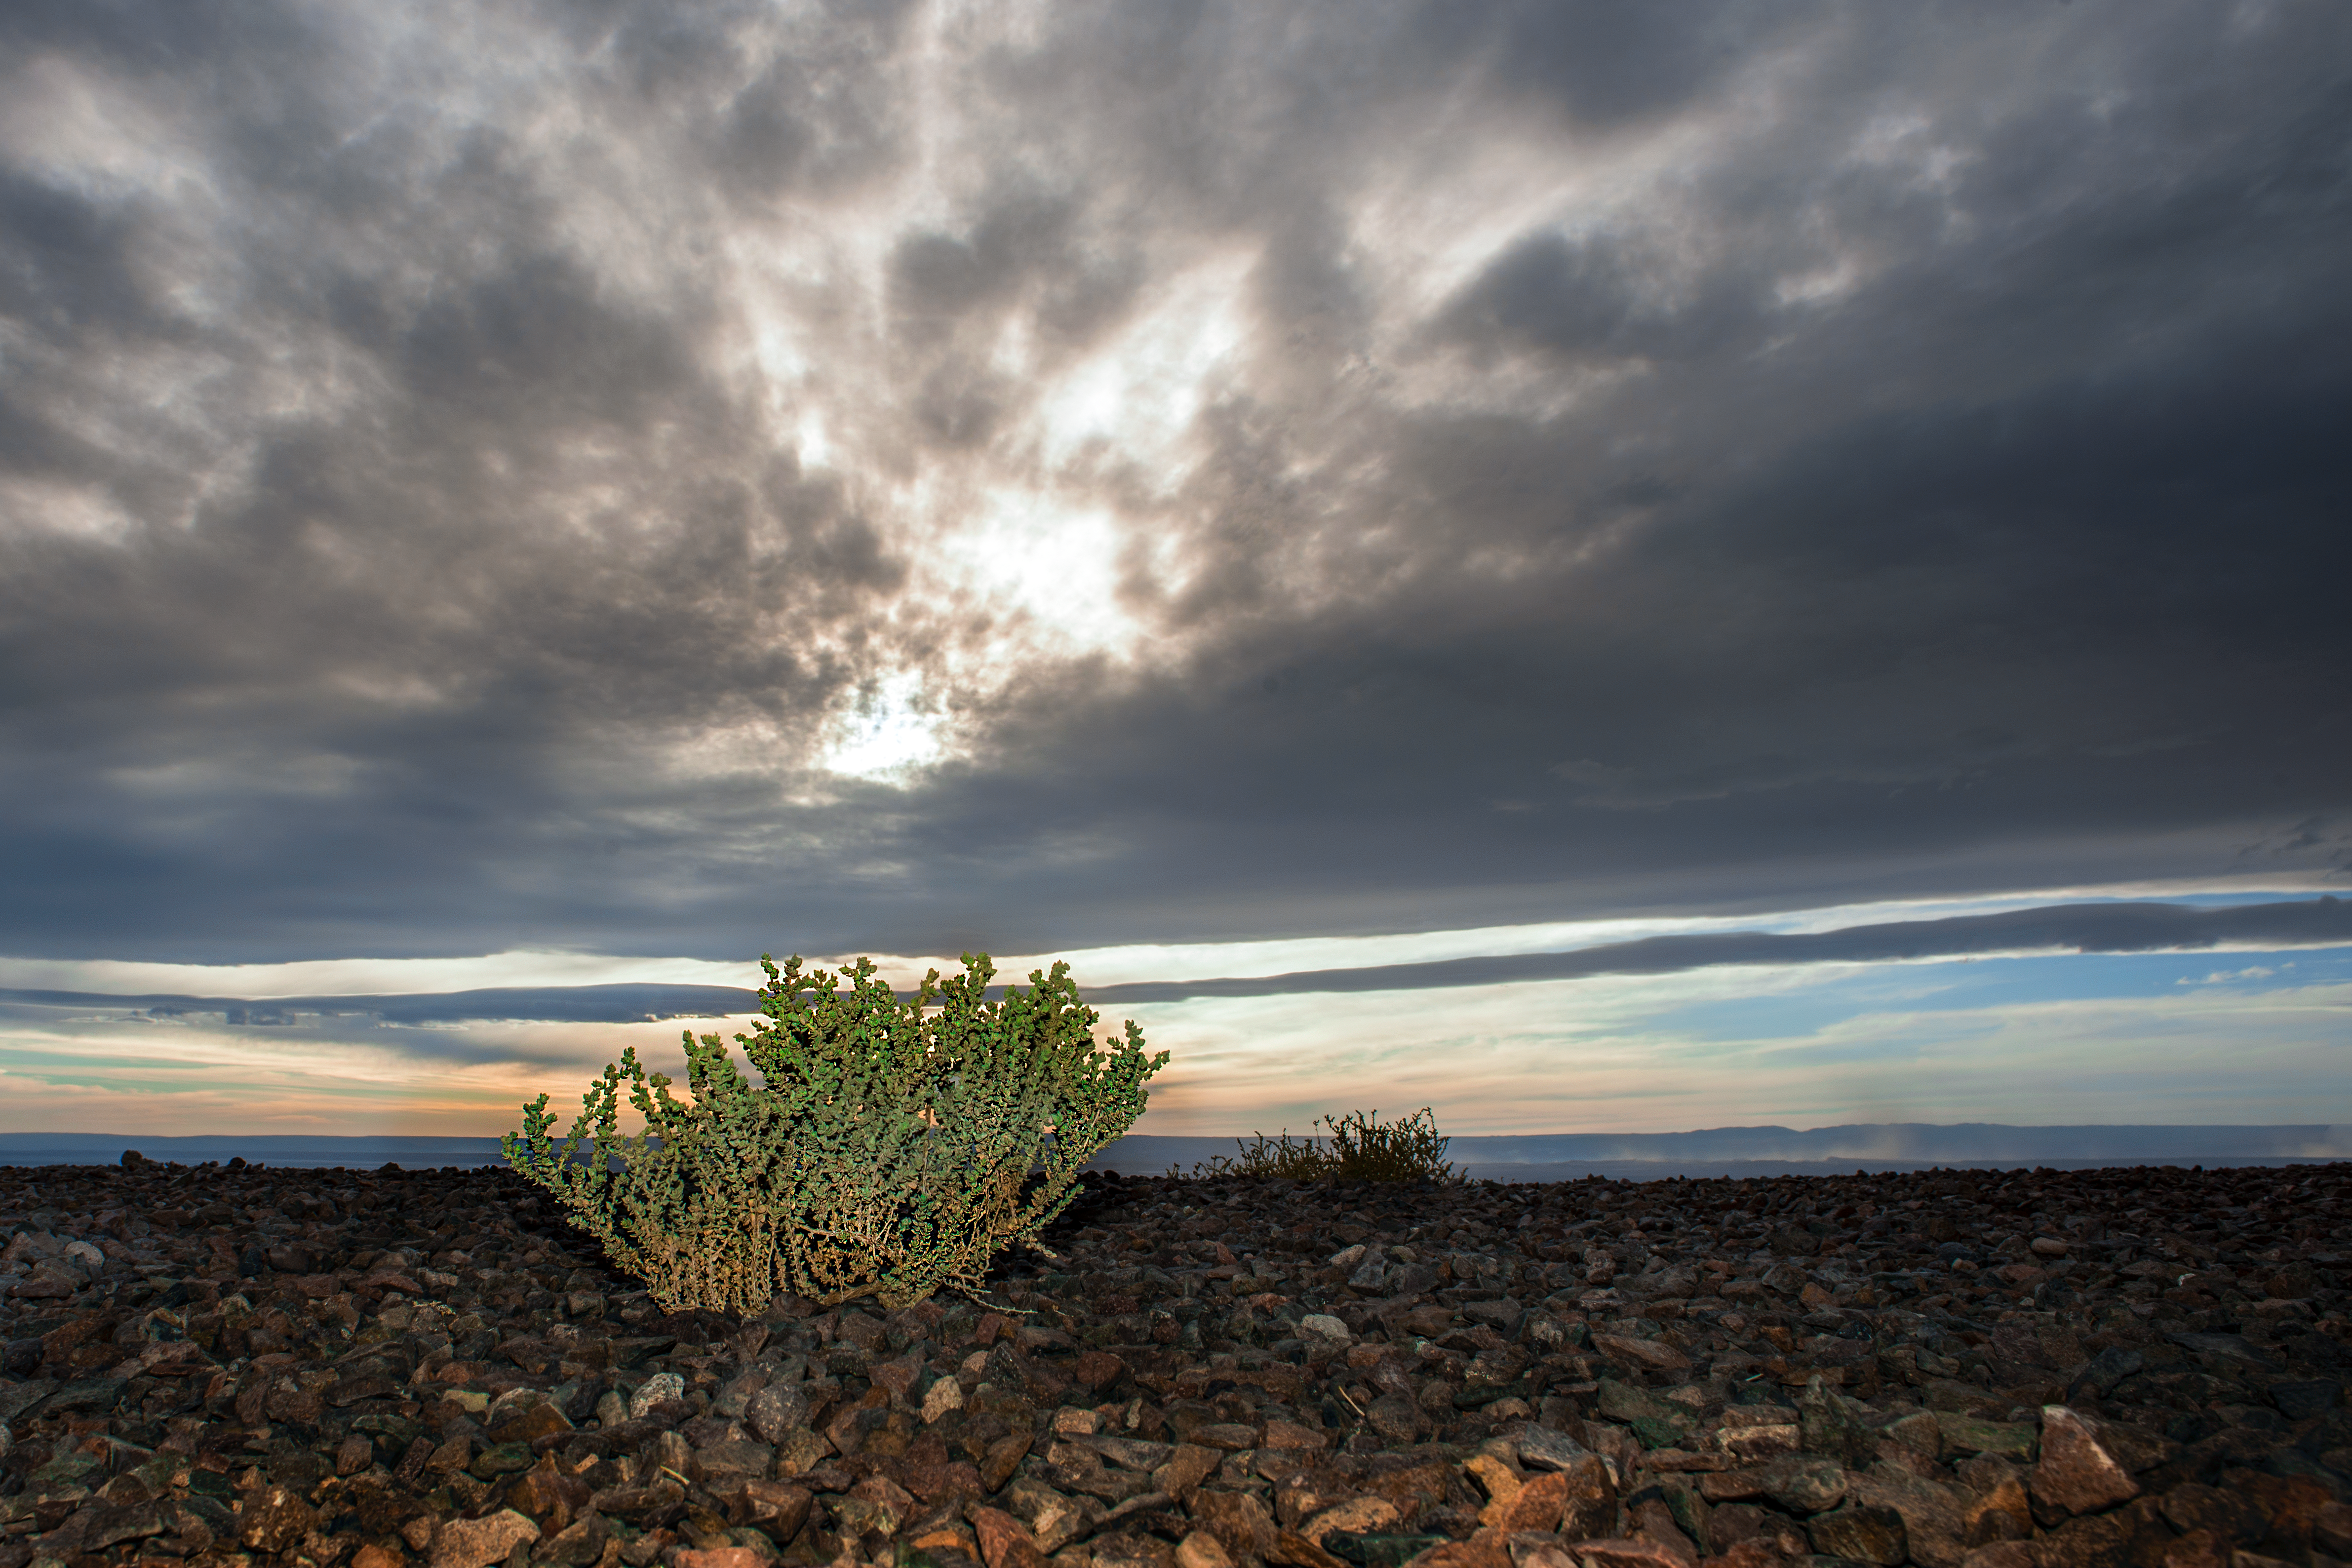

View from the OSF

This view is taken from the Operational Support Facility (OSF), which serves as the home of operations for the Atacama Large Millimetre Array (ALMA) in Chile. At an altitude of 2900 metres above sea level, ALMA antennas are assembled here before being sent to ALMA's Array Operations Site at an altitude of 5000 metres.

Credit: S. Otarola/ESO